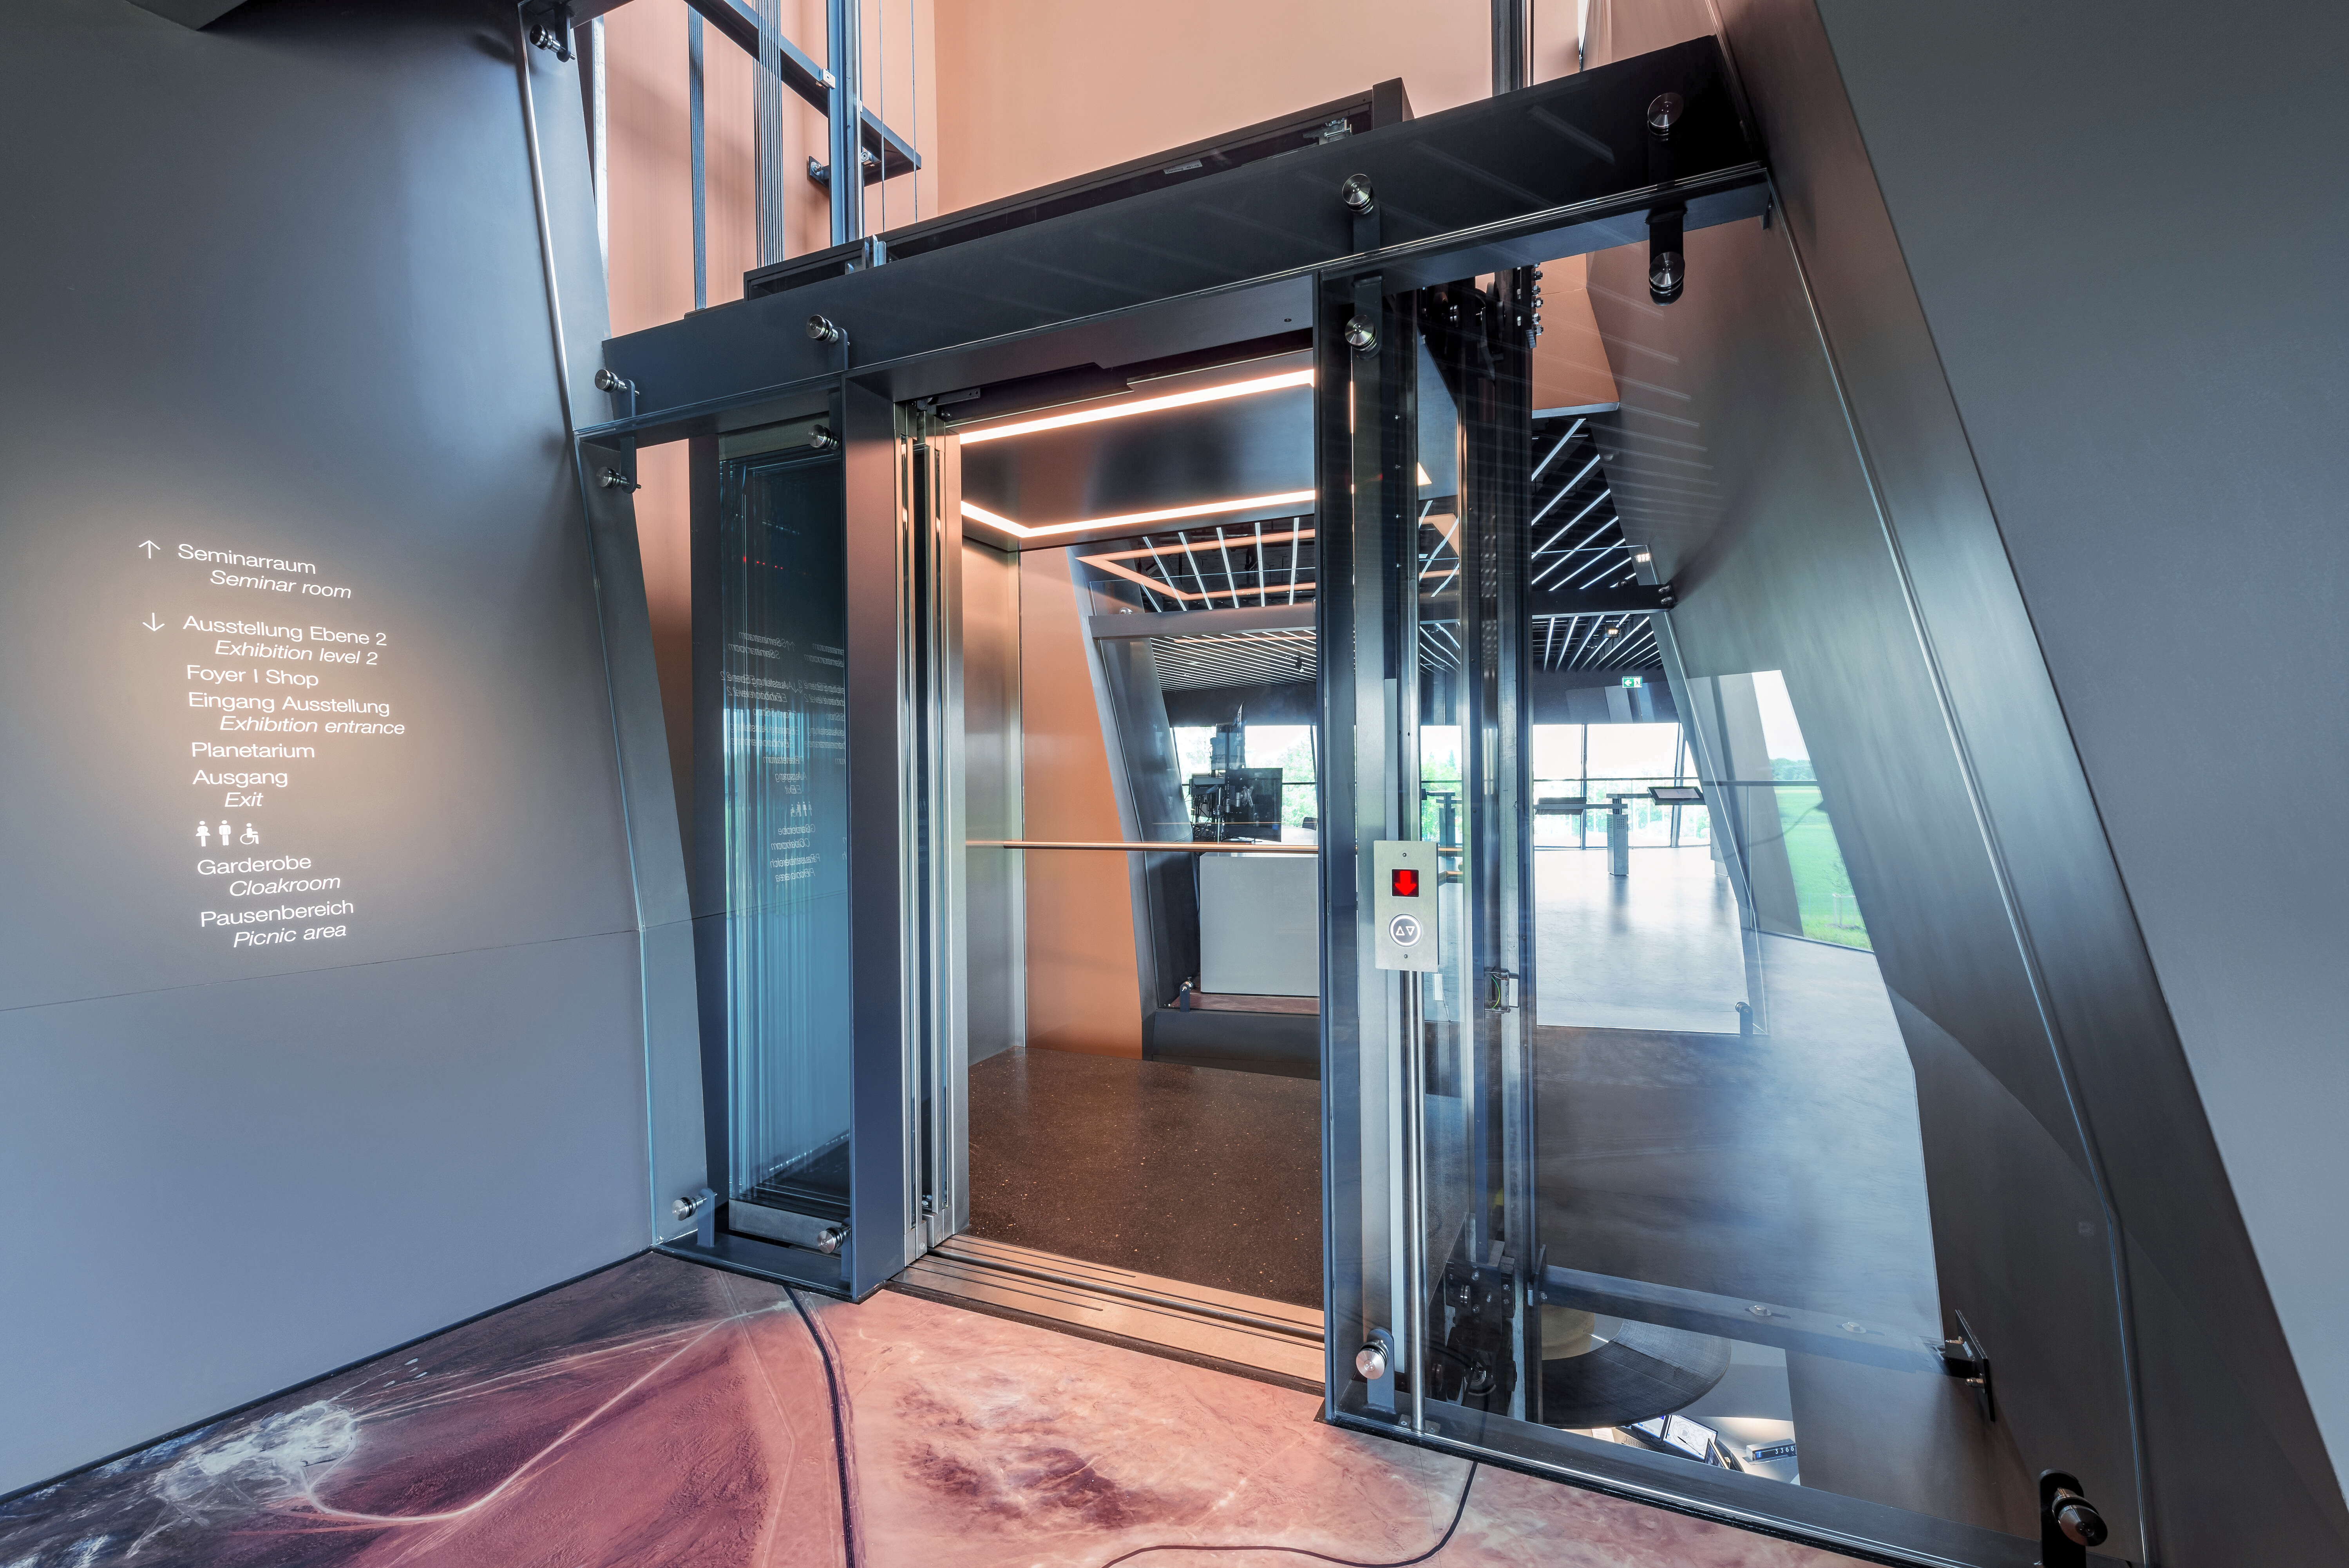

Supernova's great glass elevator

The north elevator of the ESO Supernova Planetarium & Visitor Centre, shown entering an exhibit section themed around ESO's observatories in Chile. The edge of a satellite map of the Chilean landscape in which some of ESO's observatories are nestled, including the flagship VLT at Paranal Observatory and the future ELT at Cerro Armazones.

Credit: Brillux, Sven Rahm Fotografie